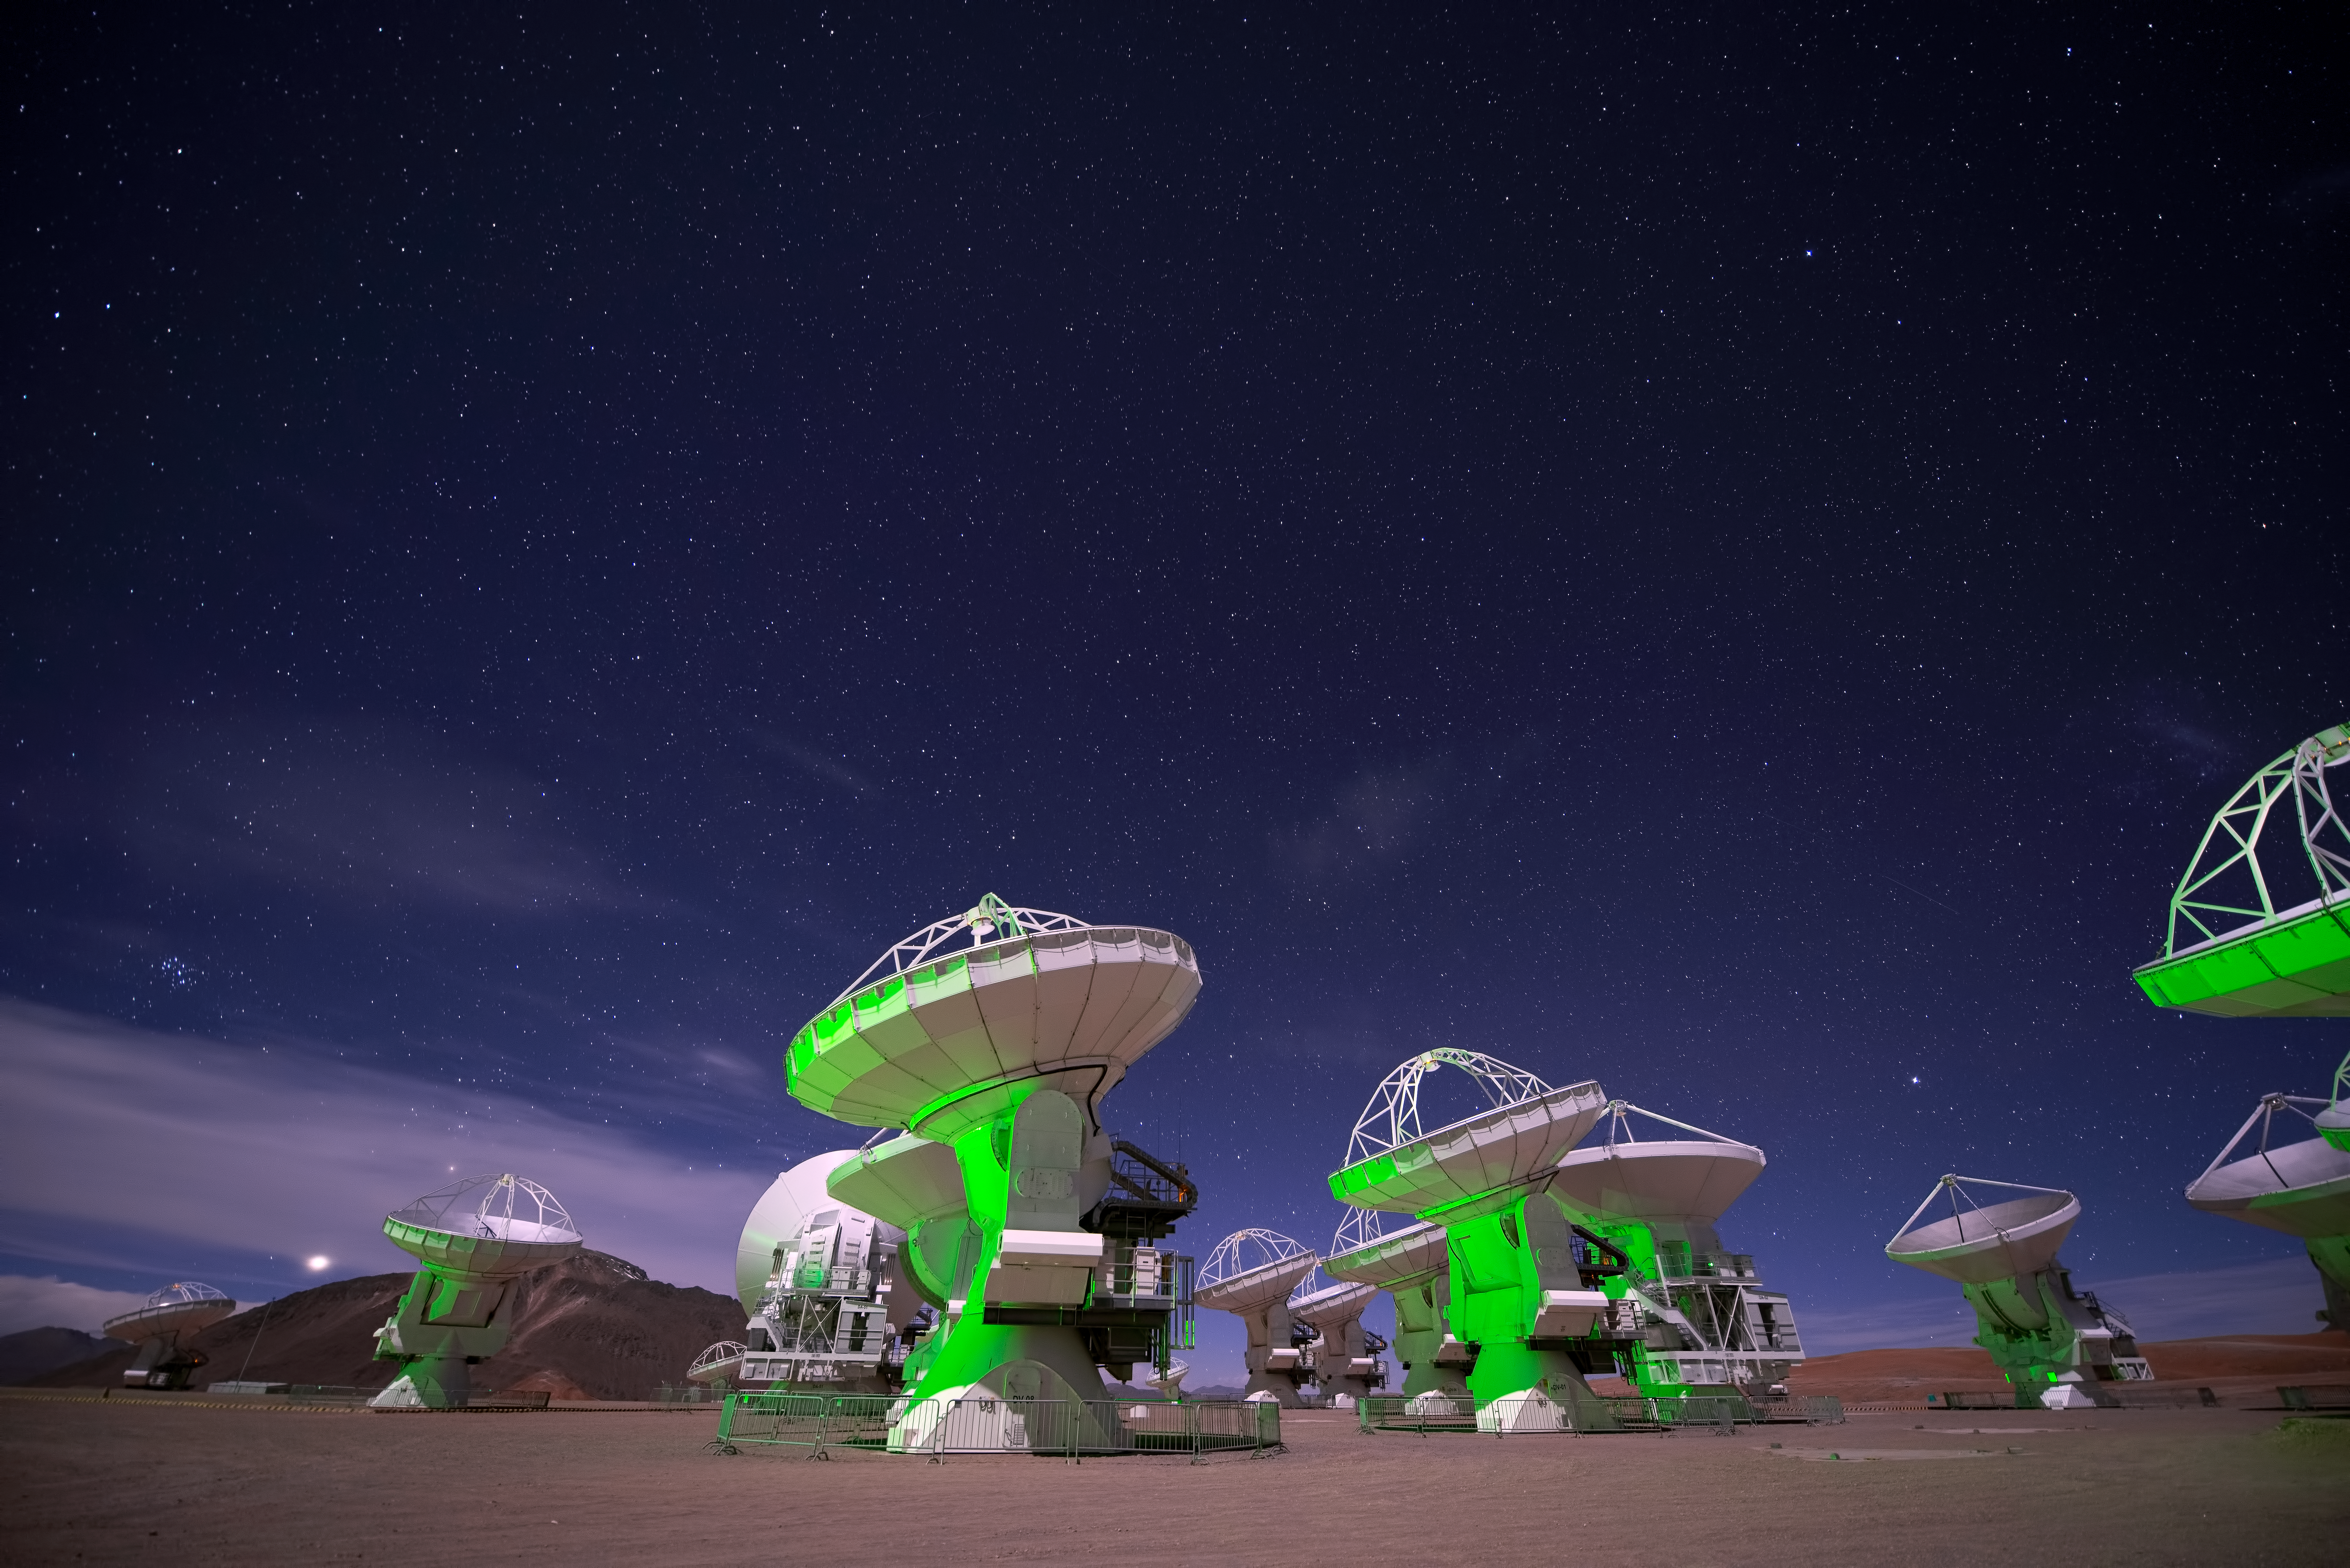

Screenshot from IMAX® 3D movie Hidden Universe showing the ALMA antennas

ALMA antennas as seen in the 3D production Hidden Universe, released in IMAX® theatres and giant-screen cinemas around the globe and produced by the Australian production company December Media in association with Film Victoria, Swinburne University of Technology, MacGillivray Freeman Films and ESO.

Credit: Russell Scott/ESO